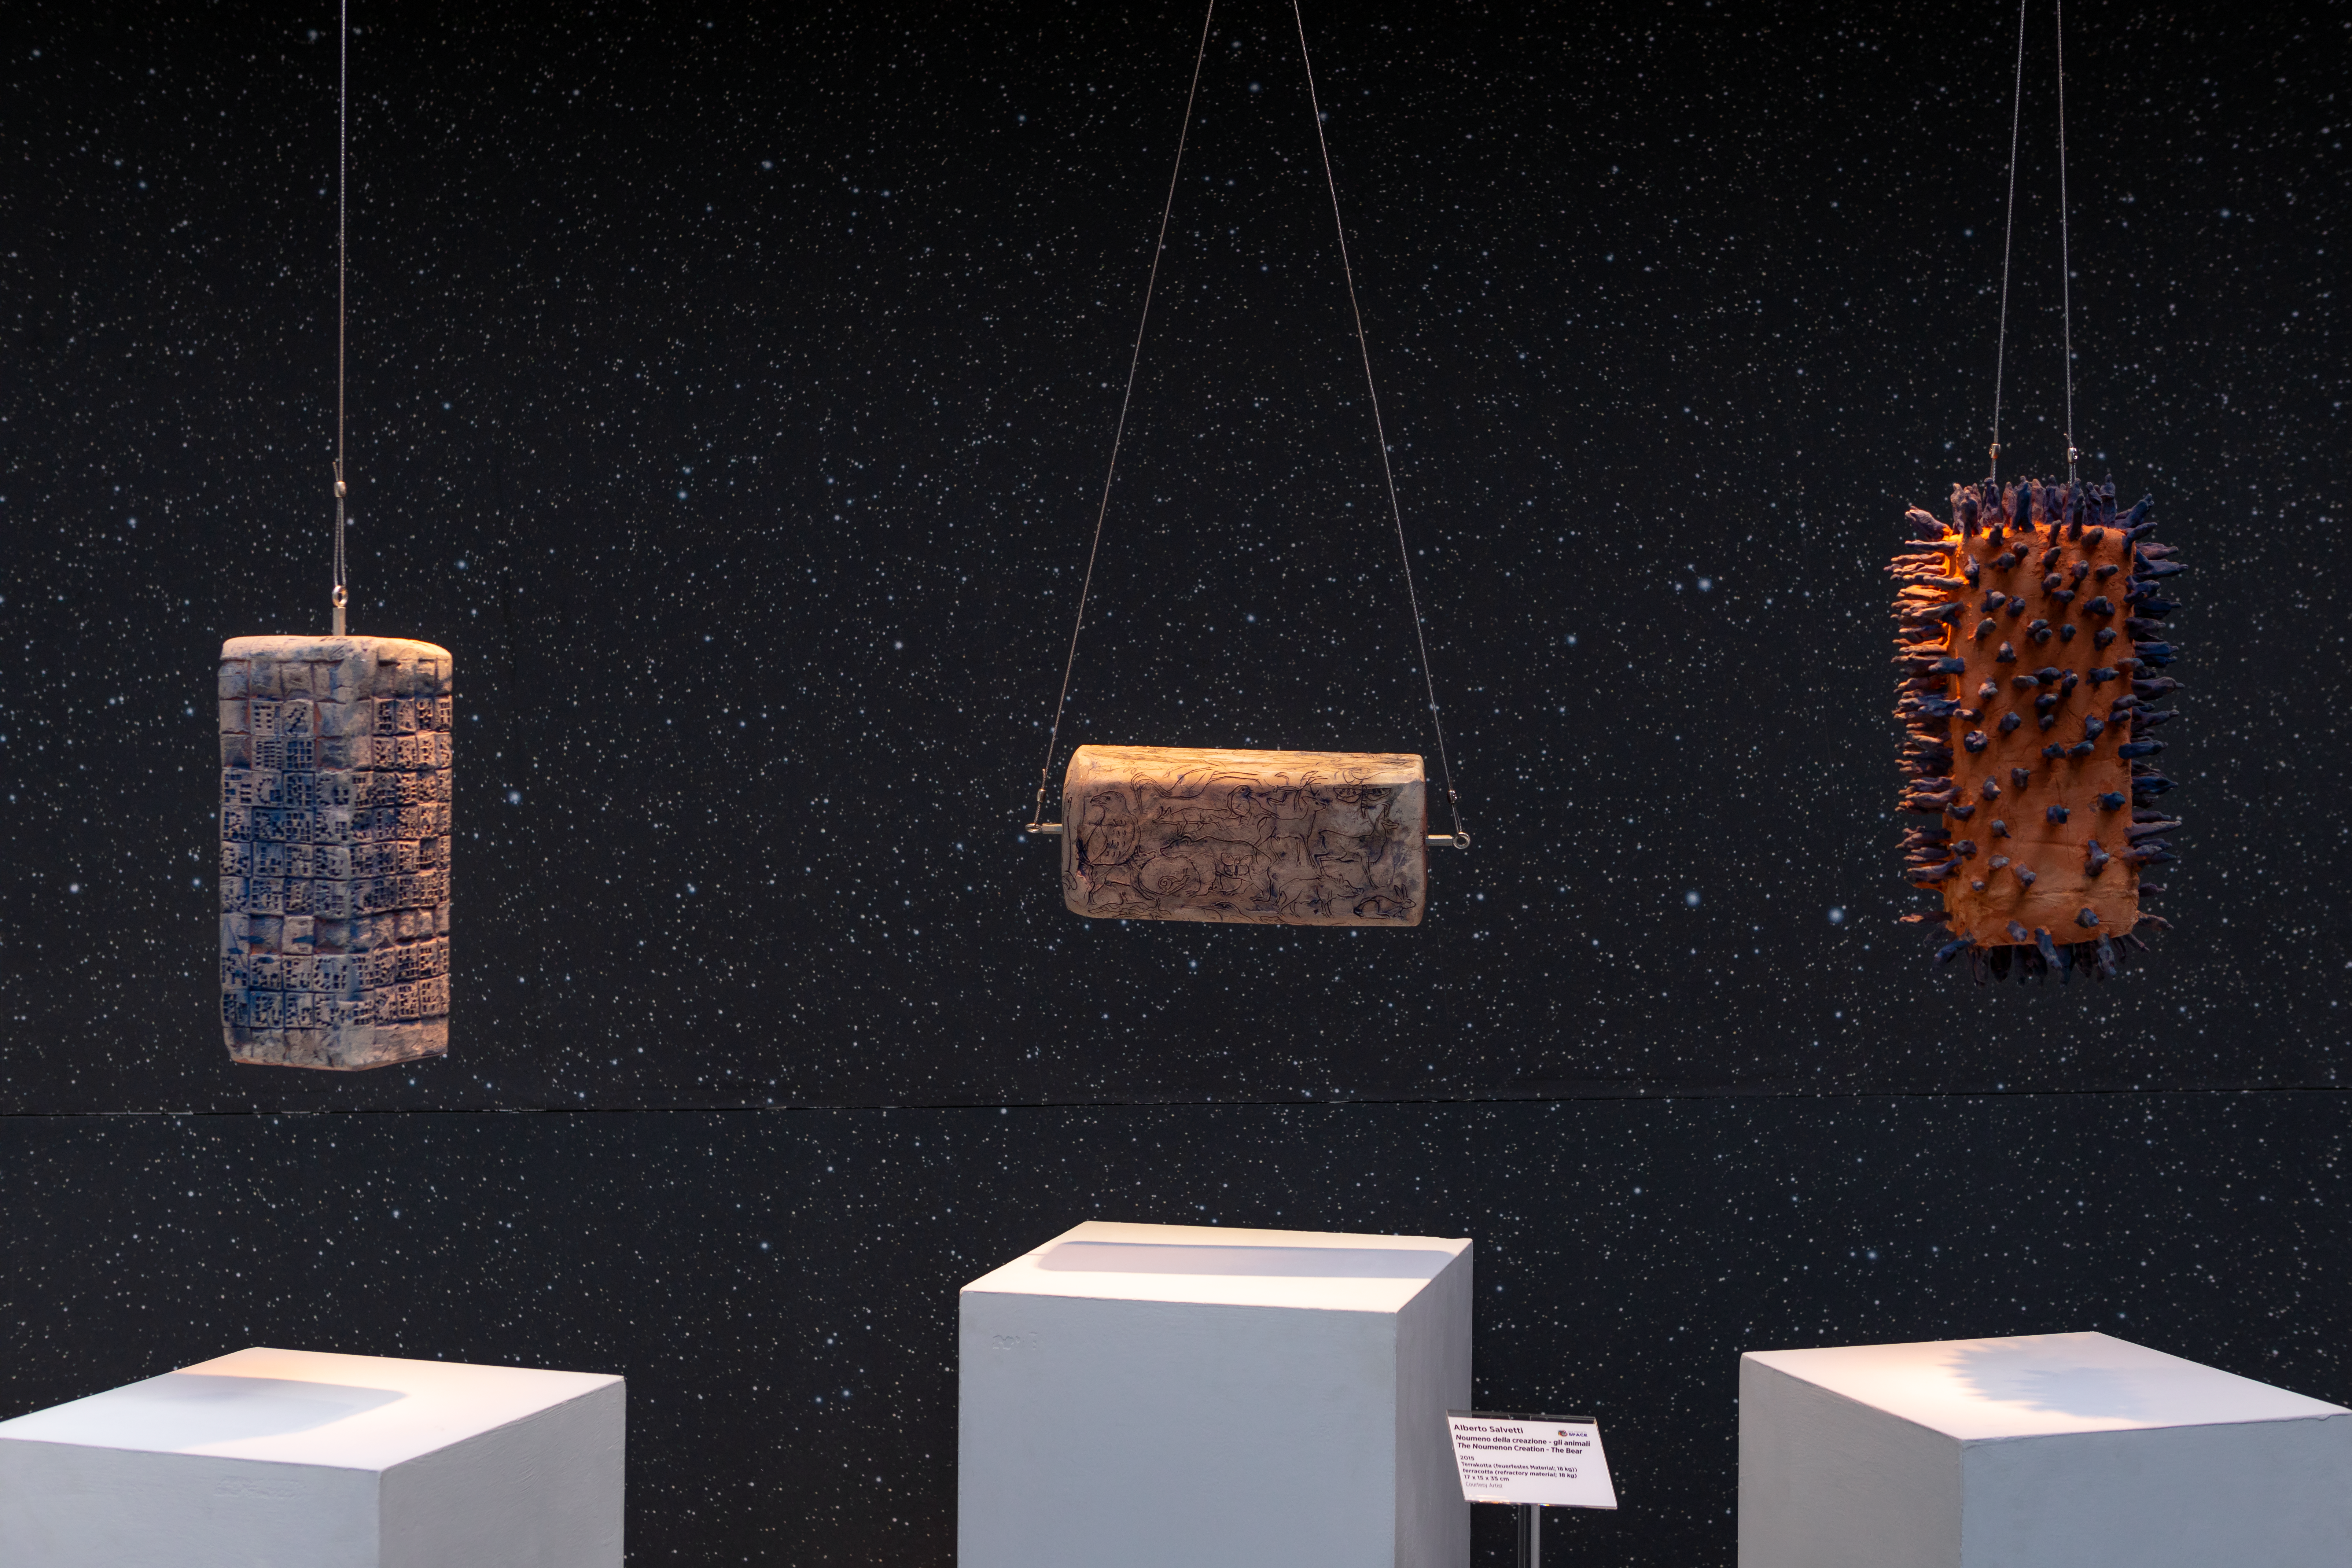

Highly strung

These eye-catching blocks of sculpture suspended in space are the work of Italian artist Alberto Salvetti, and are being displayed in the ESO Supernova Planetarium & Visitor Centre as part of the Our Place in Space exhibition.

The exhibition will be on display from 17 May to 2 September 2018 and showcases art and science inspired by the spectacular images of the NASA/ESA Hubble Space Telescope.

Credit: ESO/M. Zamani